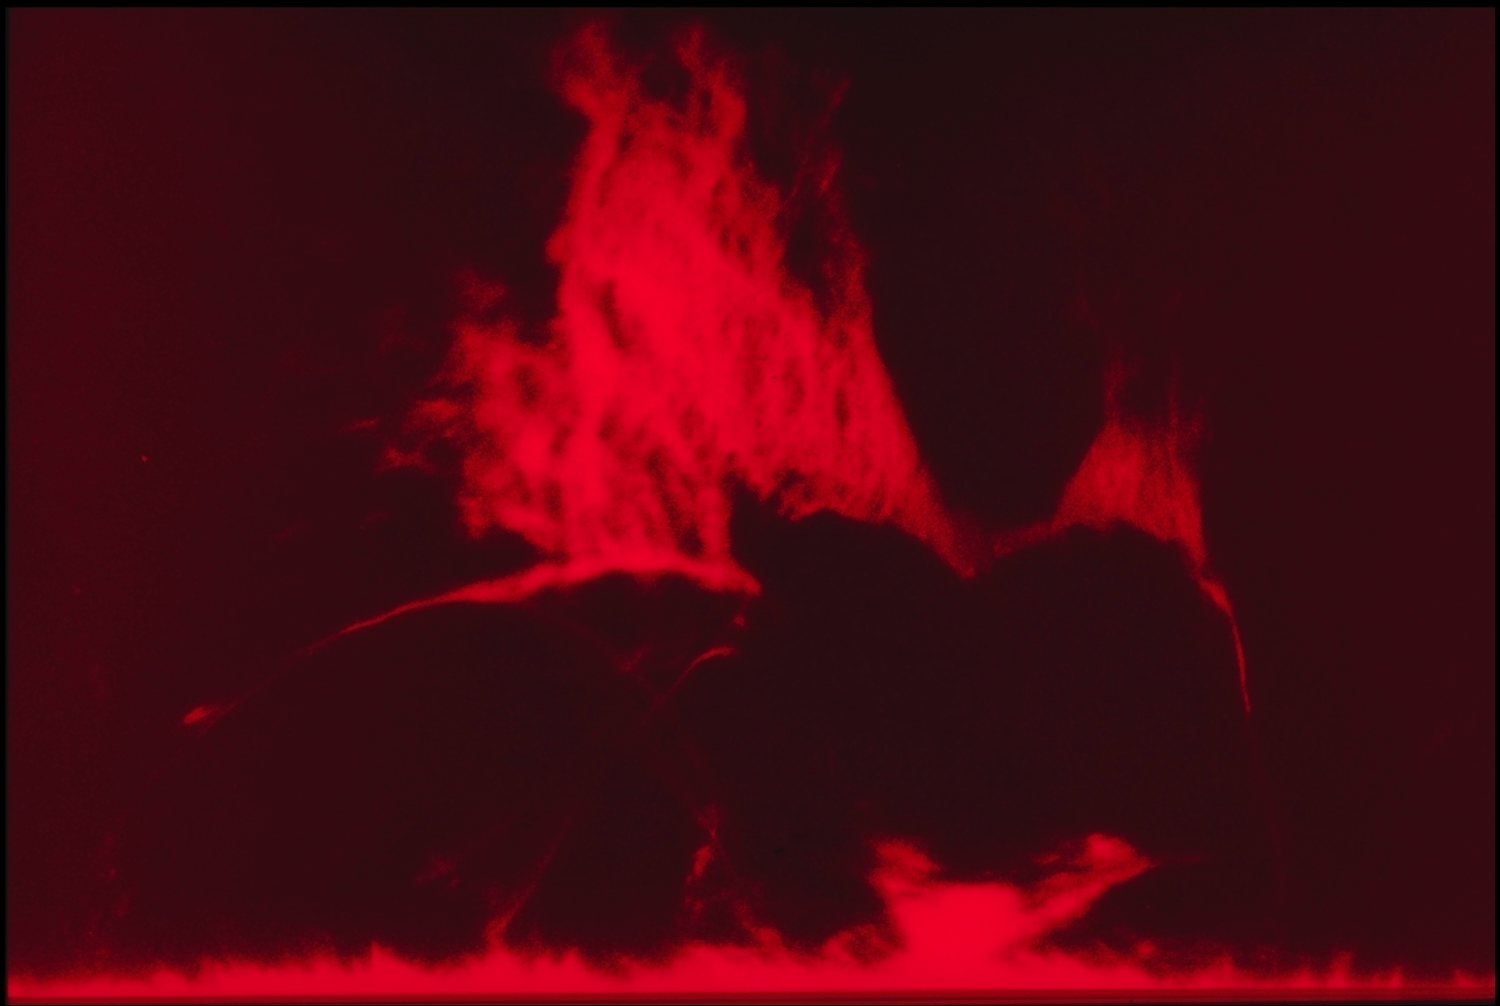

H-alpha flare

National Solar Observatory instruments at the Sacramento Peak Observatory in New Mexico captured this ragged arch of a solar flare in the red radiation line of hydrogen as it exploded out through the magnetic `fabric' of the Sun.

Credit: NSO/AURA/NSF